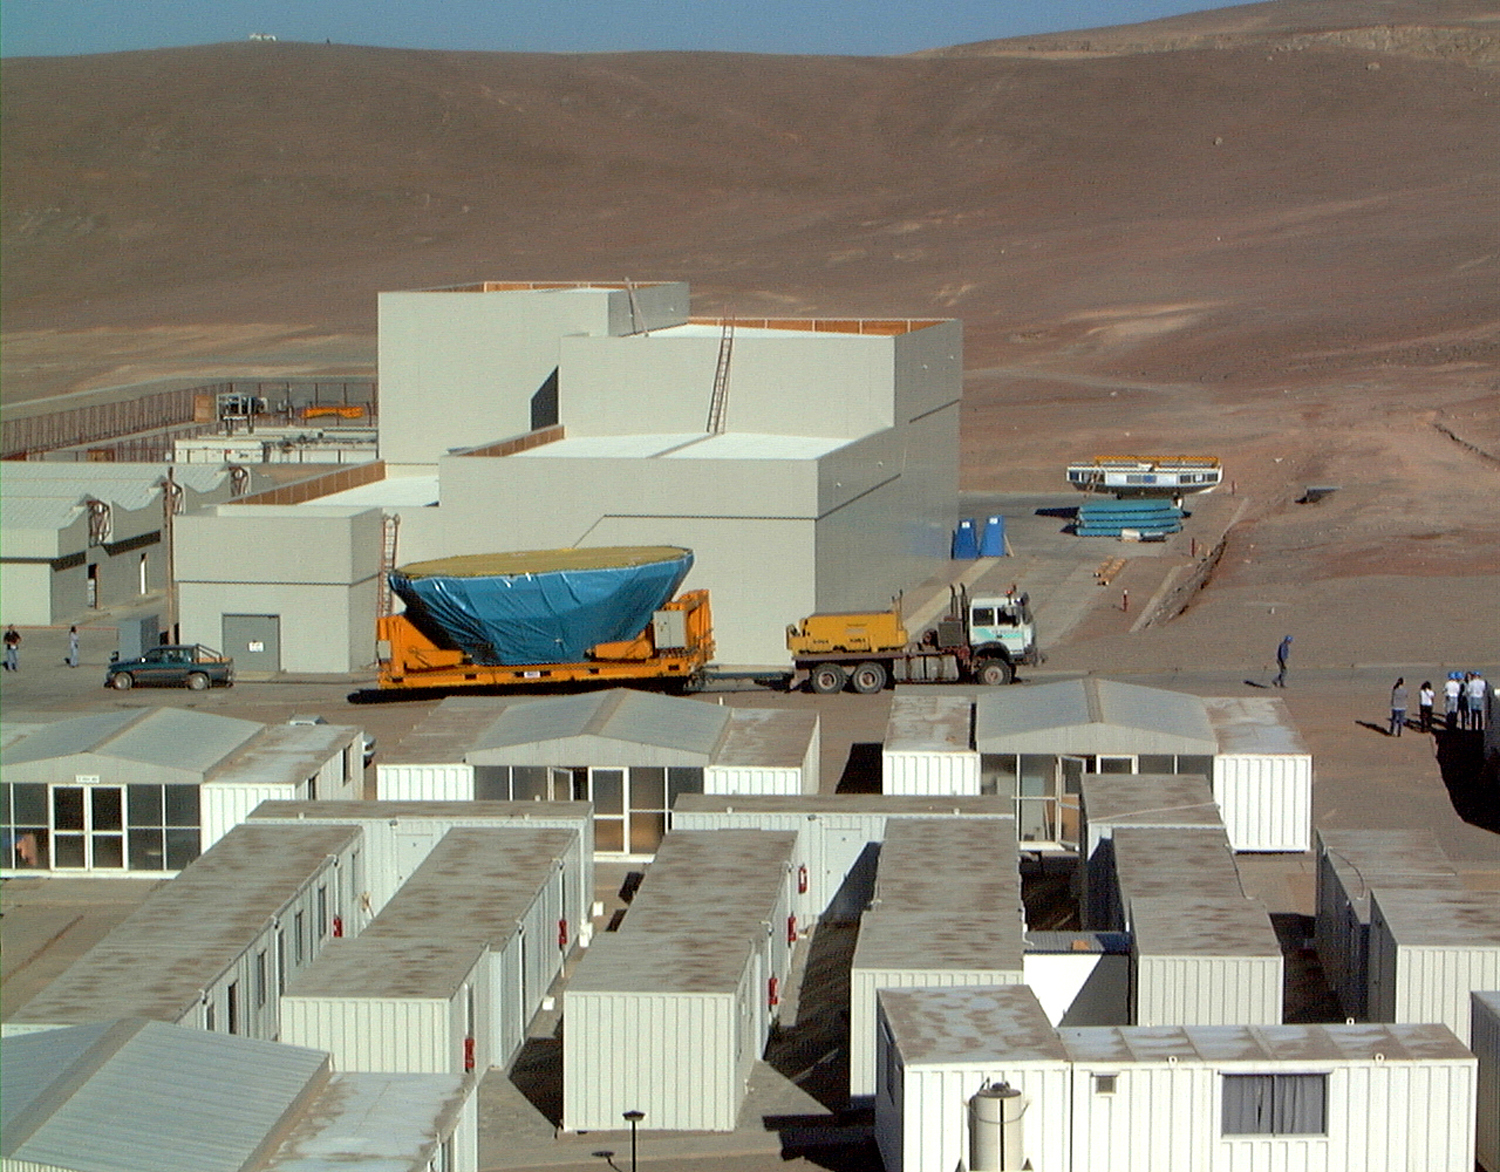

Mirror installed on first VLT Unit Telescope

Final phases of the installation of the first unit telescope of the VLT at the Paranal Observatory. The convoy with the M1 Cell moves slowly through the Maintenance Area and the Paranal Base Camp. (Photo obtained on April 16, 1998).

Credit: ESO